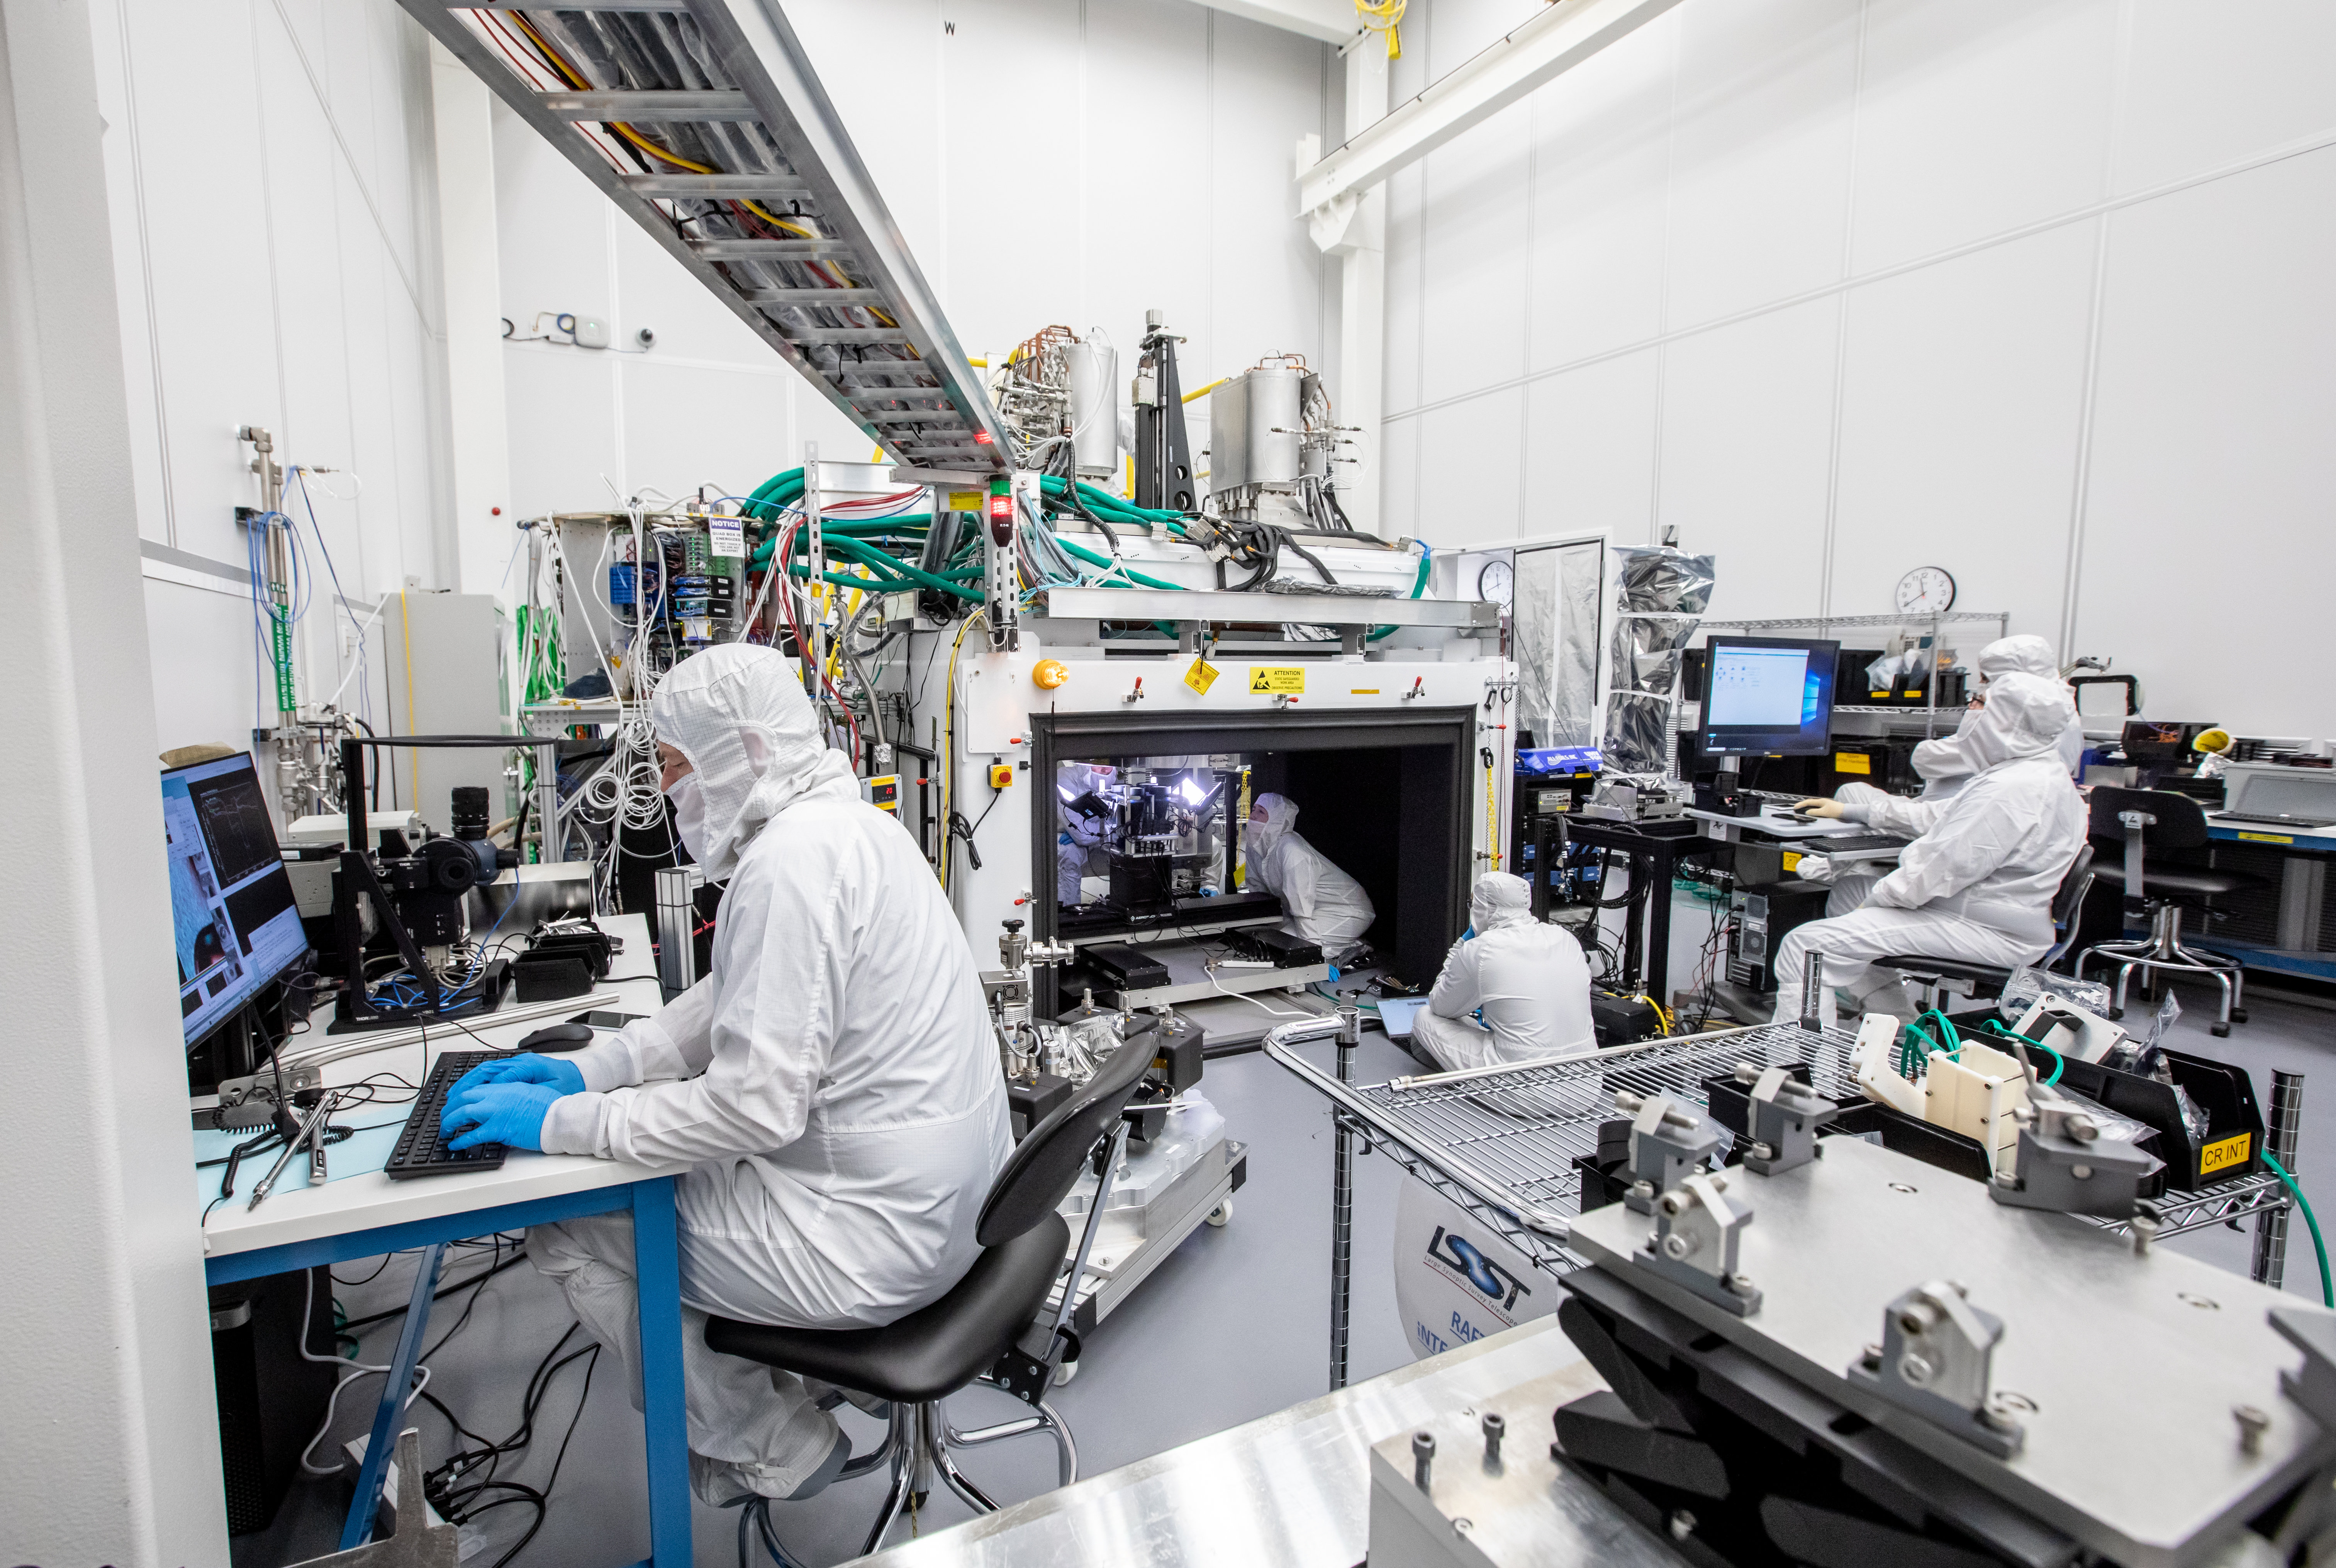

Vera C. Rubin Observatory LSST Camera Focal Plane Build 088

A large team is used to insure safety during this delicate process; (far left) Scientist Andy Rasmussen monitors the cameras looking up at the sensors, and personnel at the far right, Boyd Bowdish and Joseph Kenny, control software which moves the RTM into the correct location.

Credit: Jacqueline Orrell/SLAC National Accelerator Laboratory